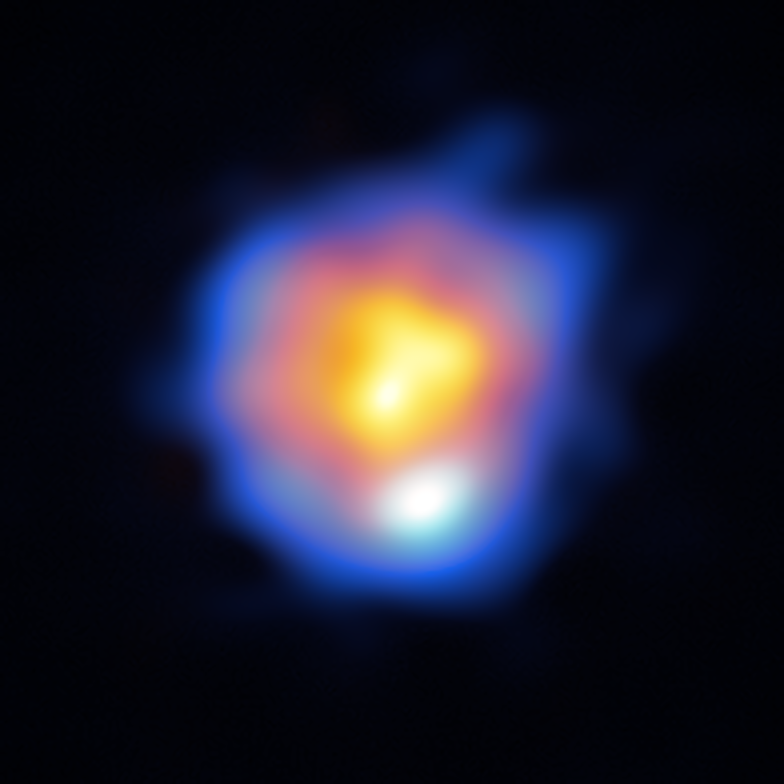

R Leporis as imaged by ALMA

This image of R Leporis, a star in the final stages of its evolution, is the highest resolution image ever achieved with ALMA. It has an angular resolution of 5 milli-arcseconds, equivalent to seeing a 10-metre-long bus on the Moon. It was achieved using the ALMA Band 10 (high-frequency) receivers and an array configuration with a maximum baseline length of 16 km, as well as a novel calibration technique. Submillimeter-wave emission from the stellar surface is shown in orange and hydrogen cyanide maser emissions at 891 GHz are shown in blue. The observations show that the star is surrounded by a ring-like structure of gas and that gas from the star is escaping to the surrounding space.

Credit: ALMA (ESO/NAOJ/NRAO)/Y. Asaki et al.